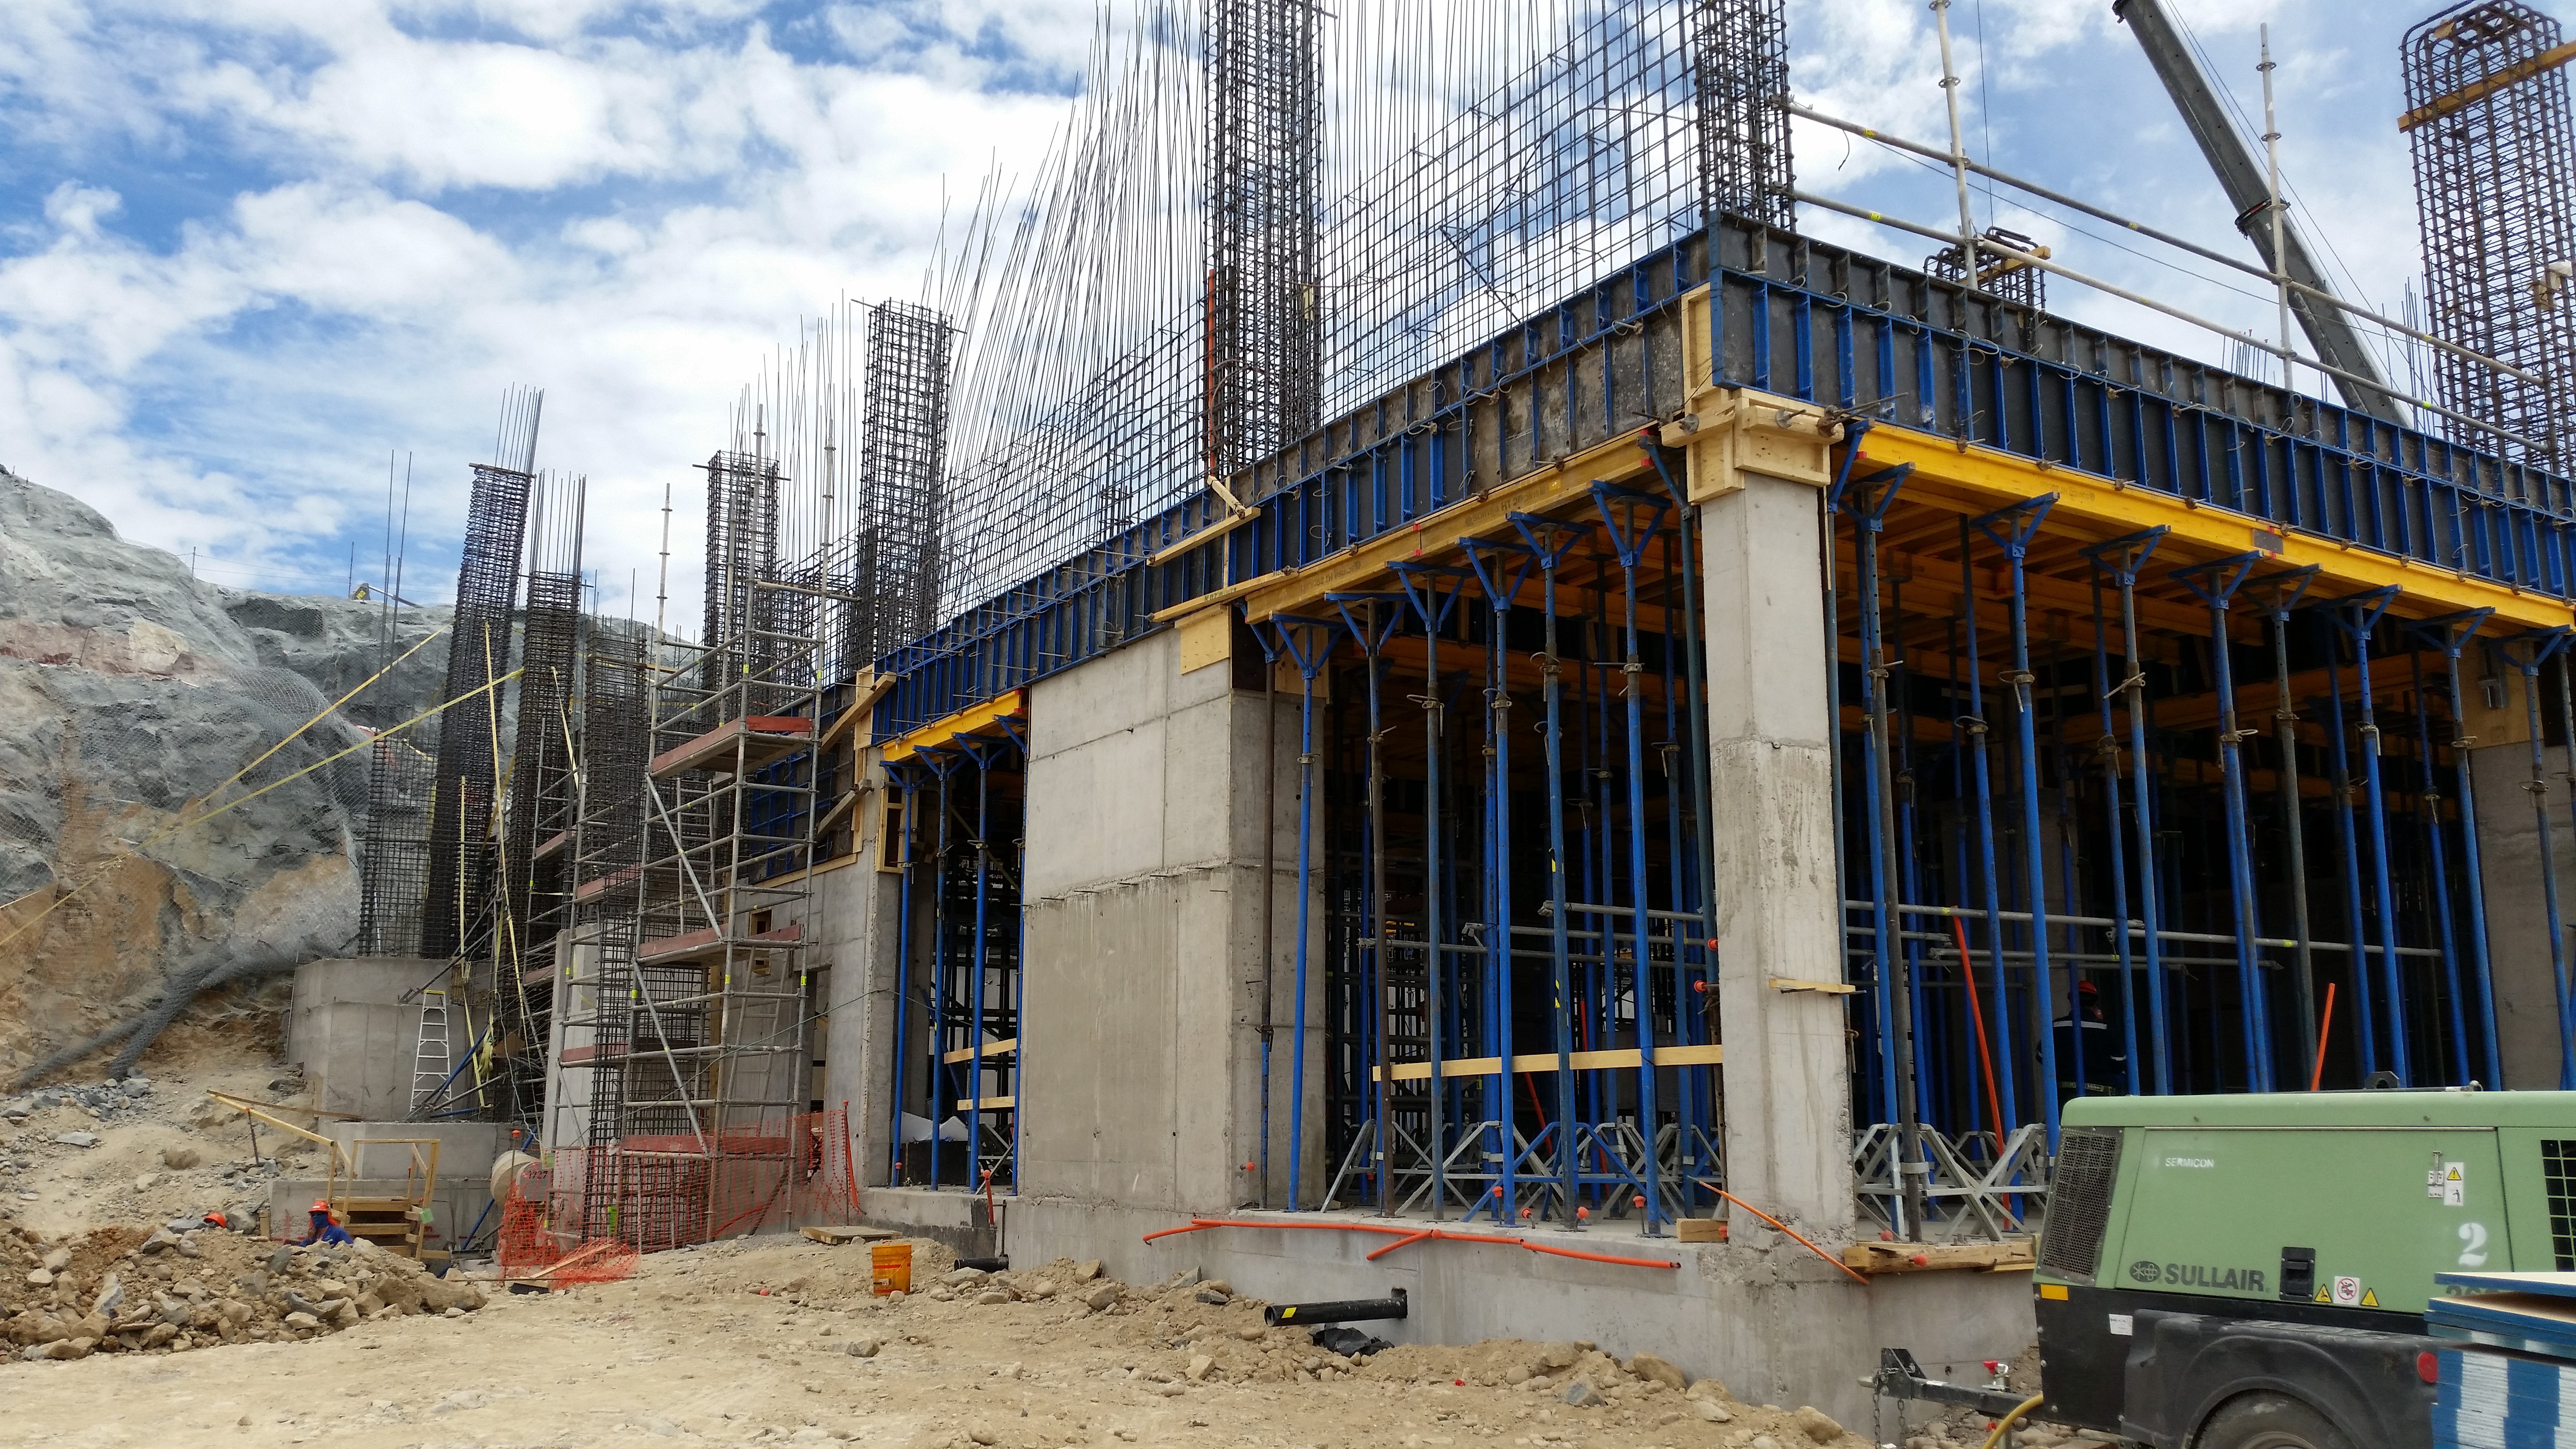

First Week of January Collection

General view

Credit: Vera C. Rubin Observatory/ NOIRLab Office/NSF/AURA